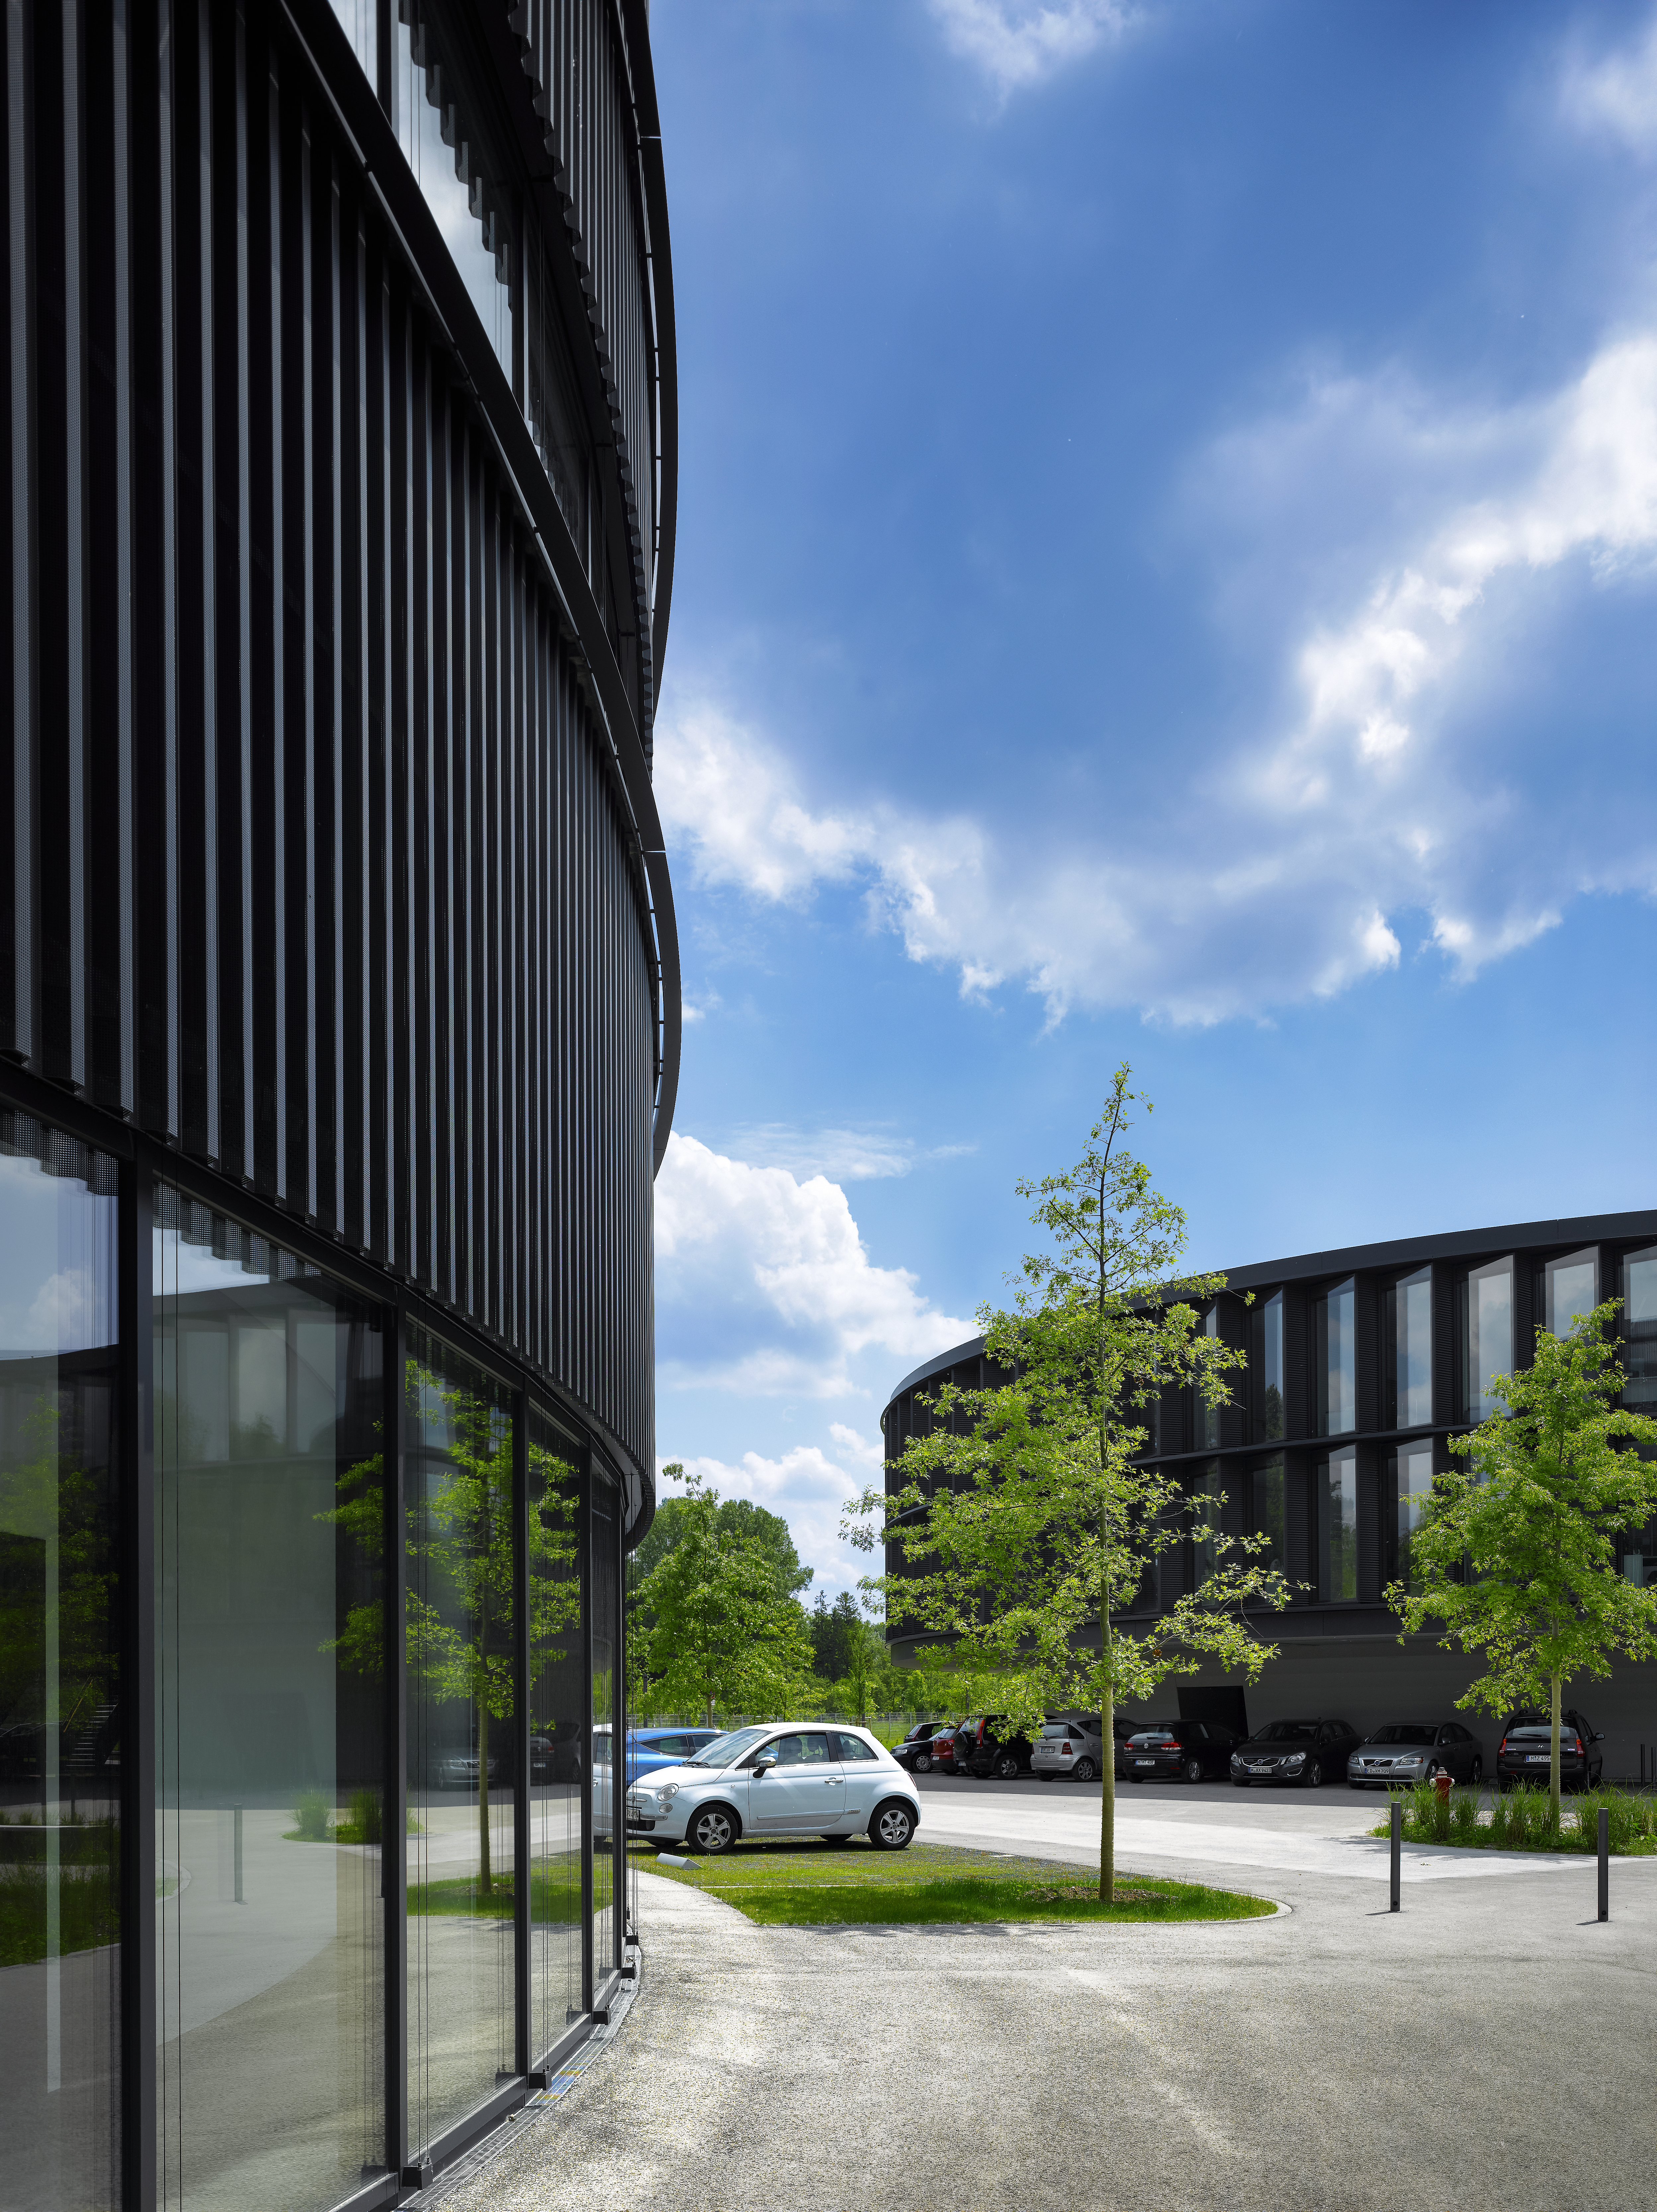

Green areas at the Headquarters

Green areas, including trees, as well as parking lots were created between the new and the old buildings of the ESO Headquarters in Garching, Germany.

Credit: Roland Halbe/ESO